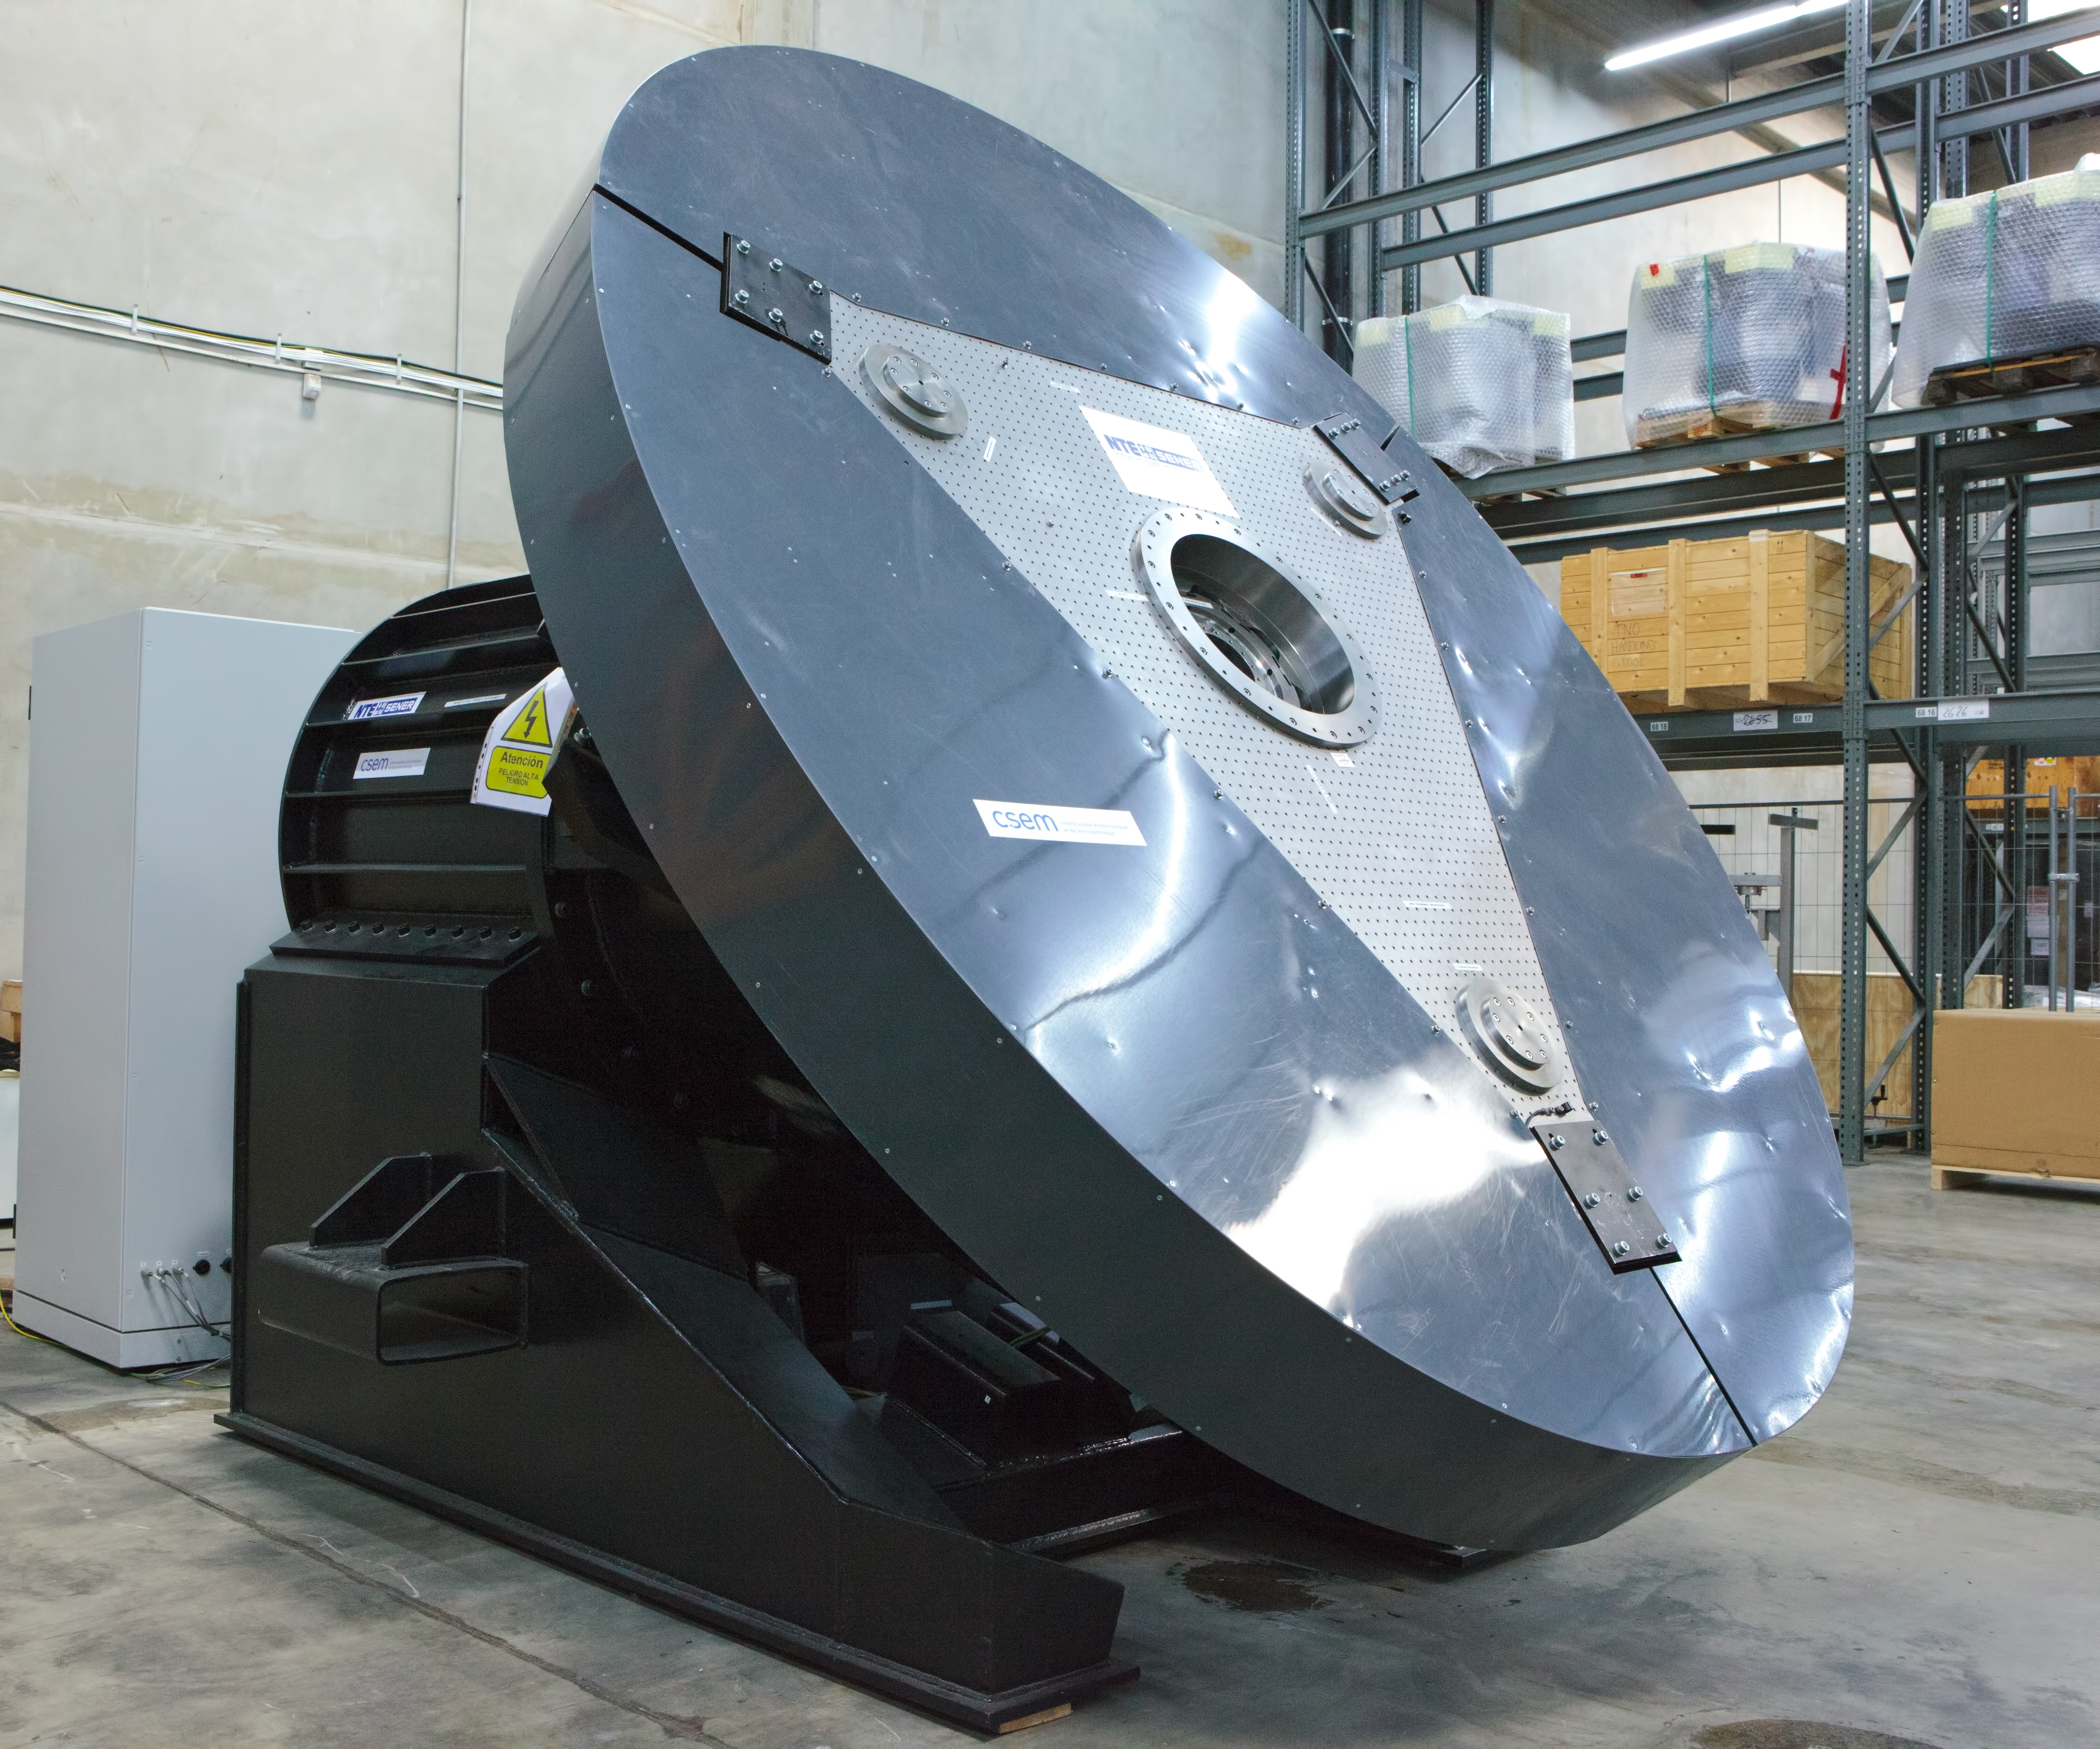

ELT M5 support system being tested

A prototype of the active support system for the M5 mirror of the ELT undergoing testing at ESO’s facility in Germany.

Credit: ESO